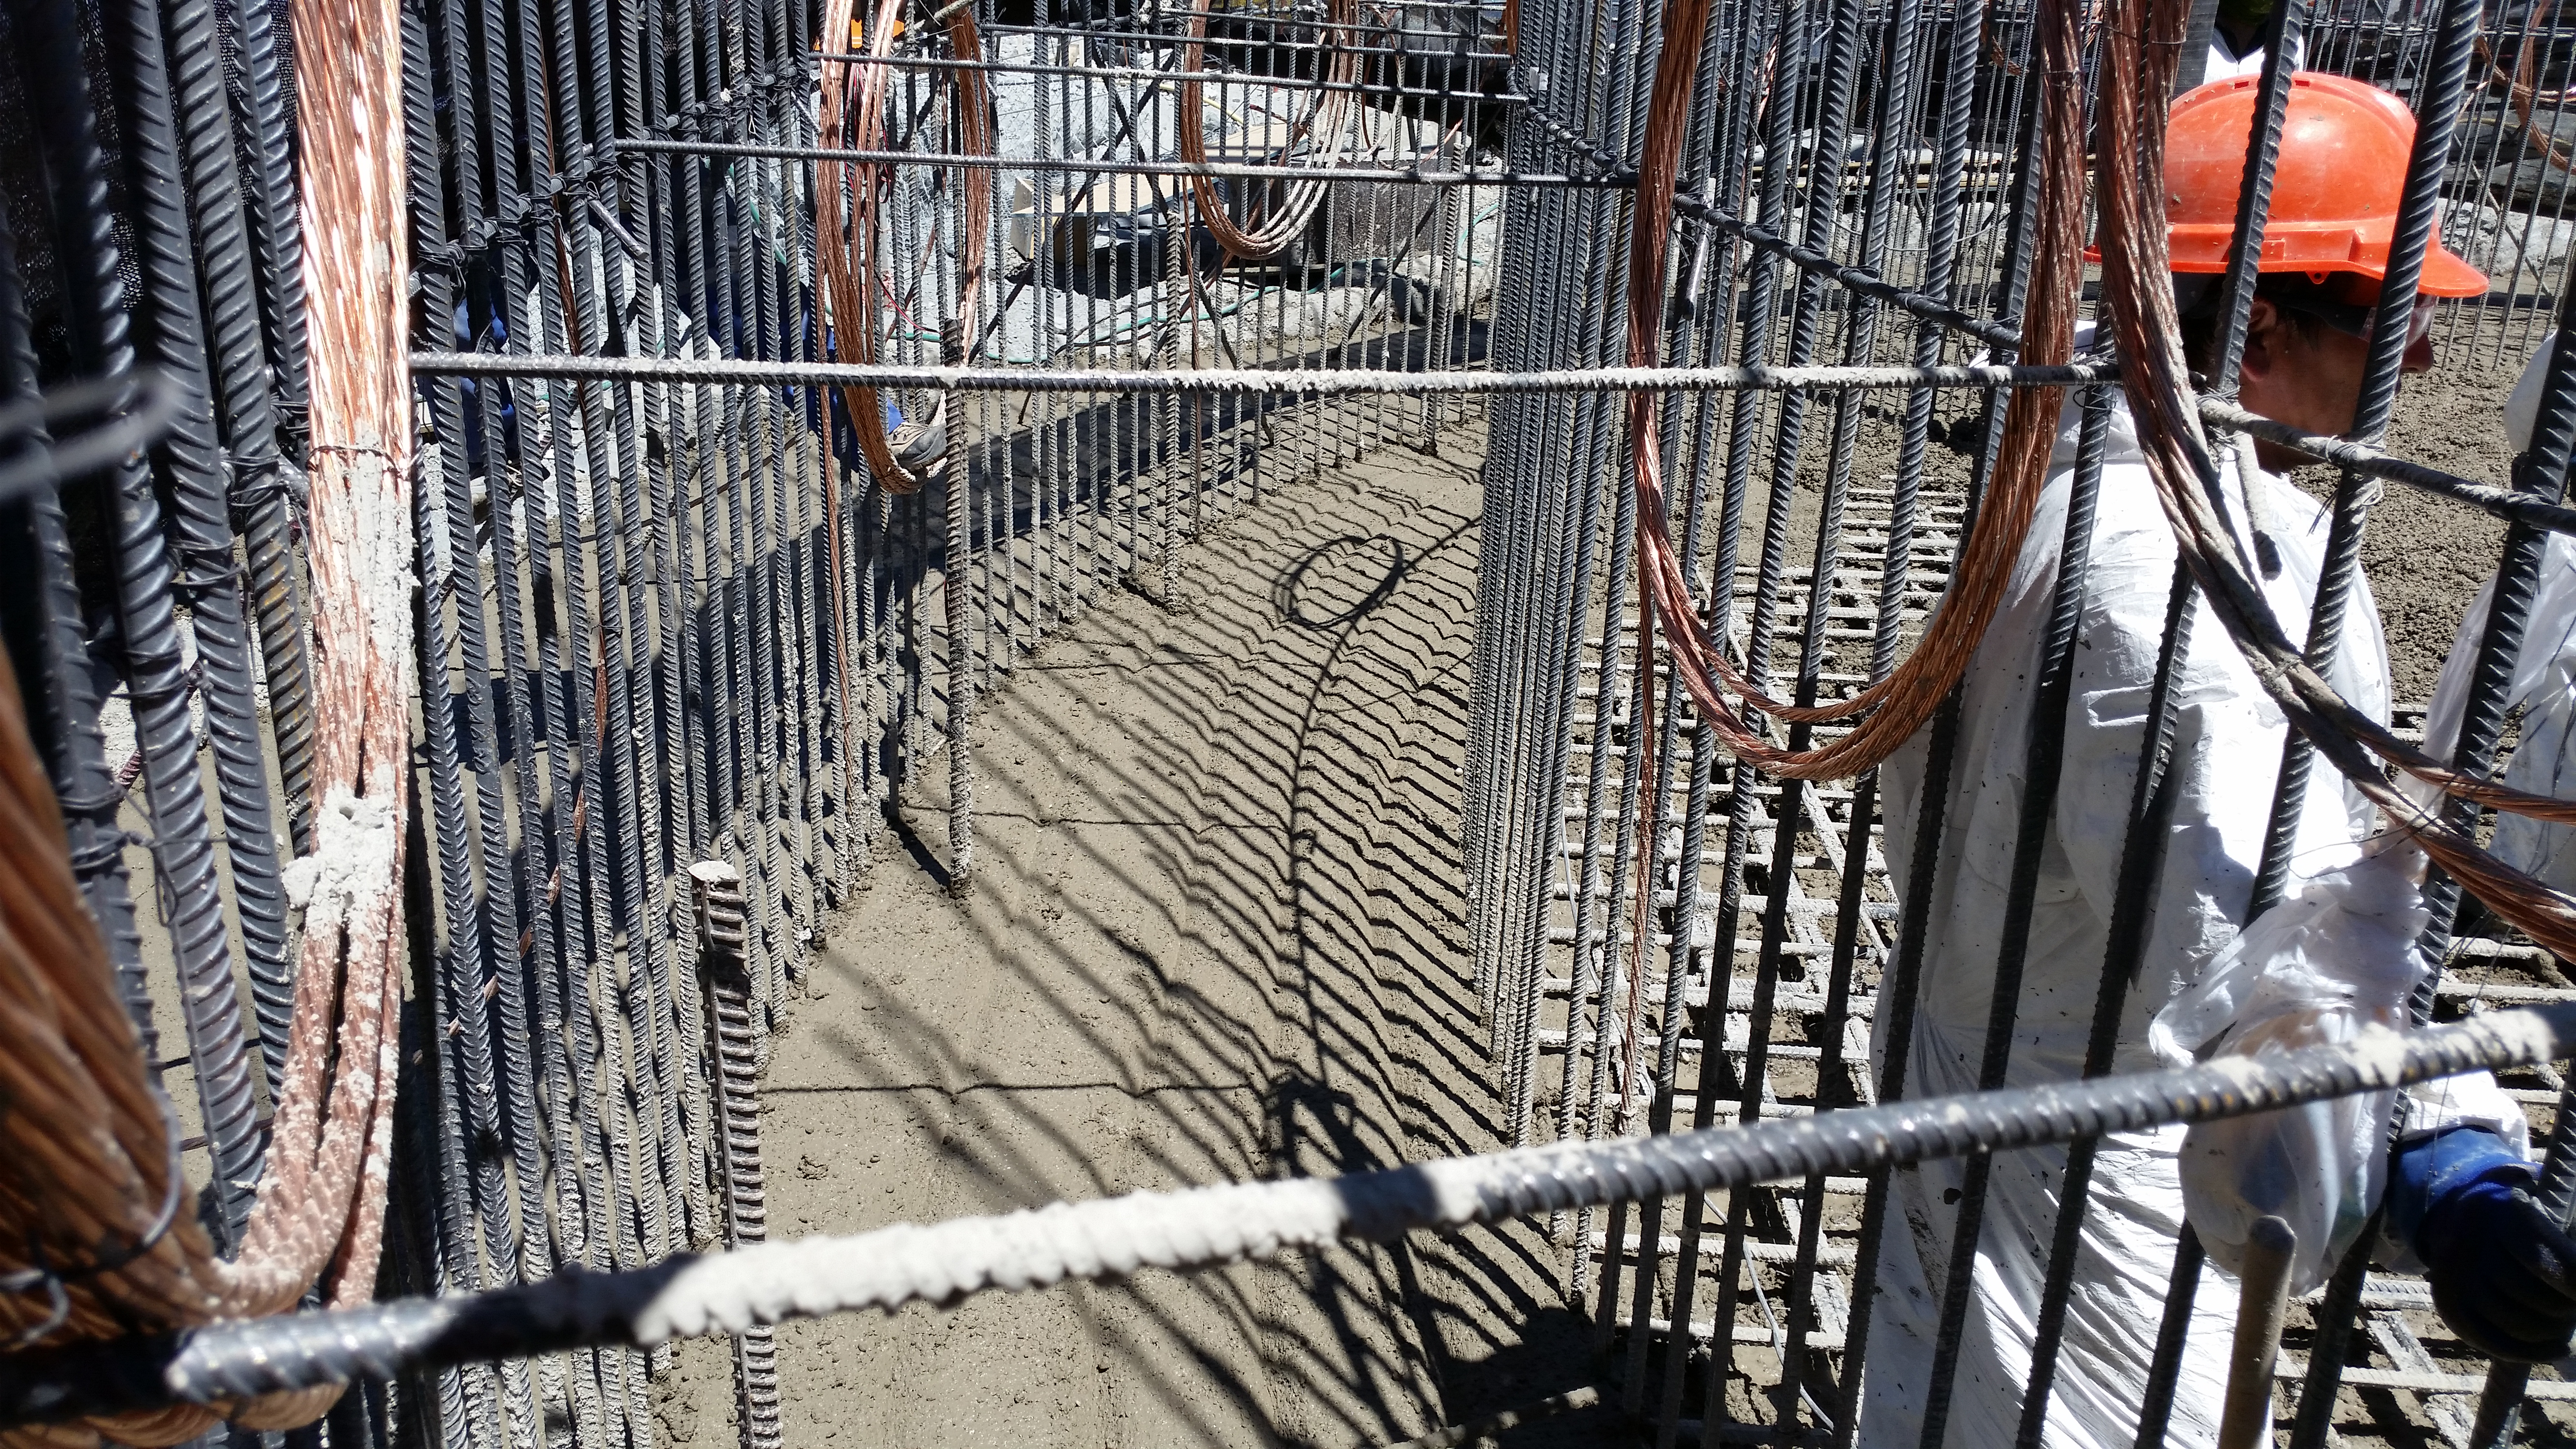

Foundation 2

Concrete in the pier foundation / monolith pier foundation concluded.

Credit: Rubin Observatory/NSF/AURA